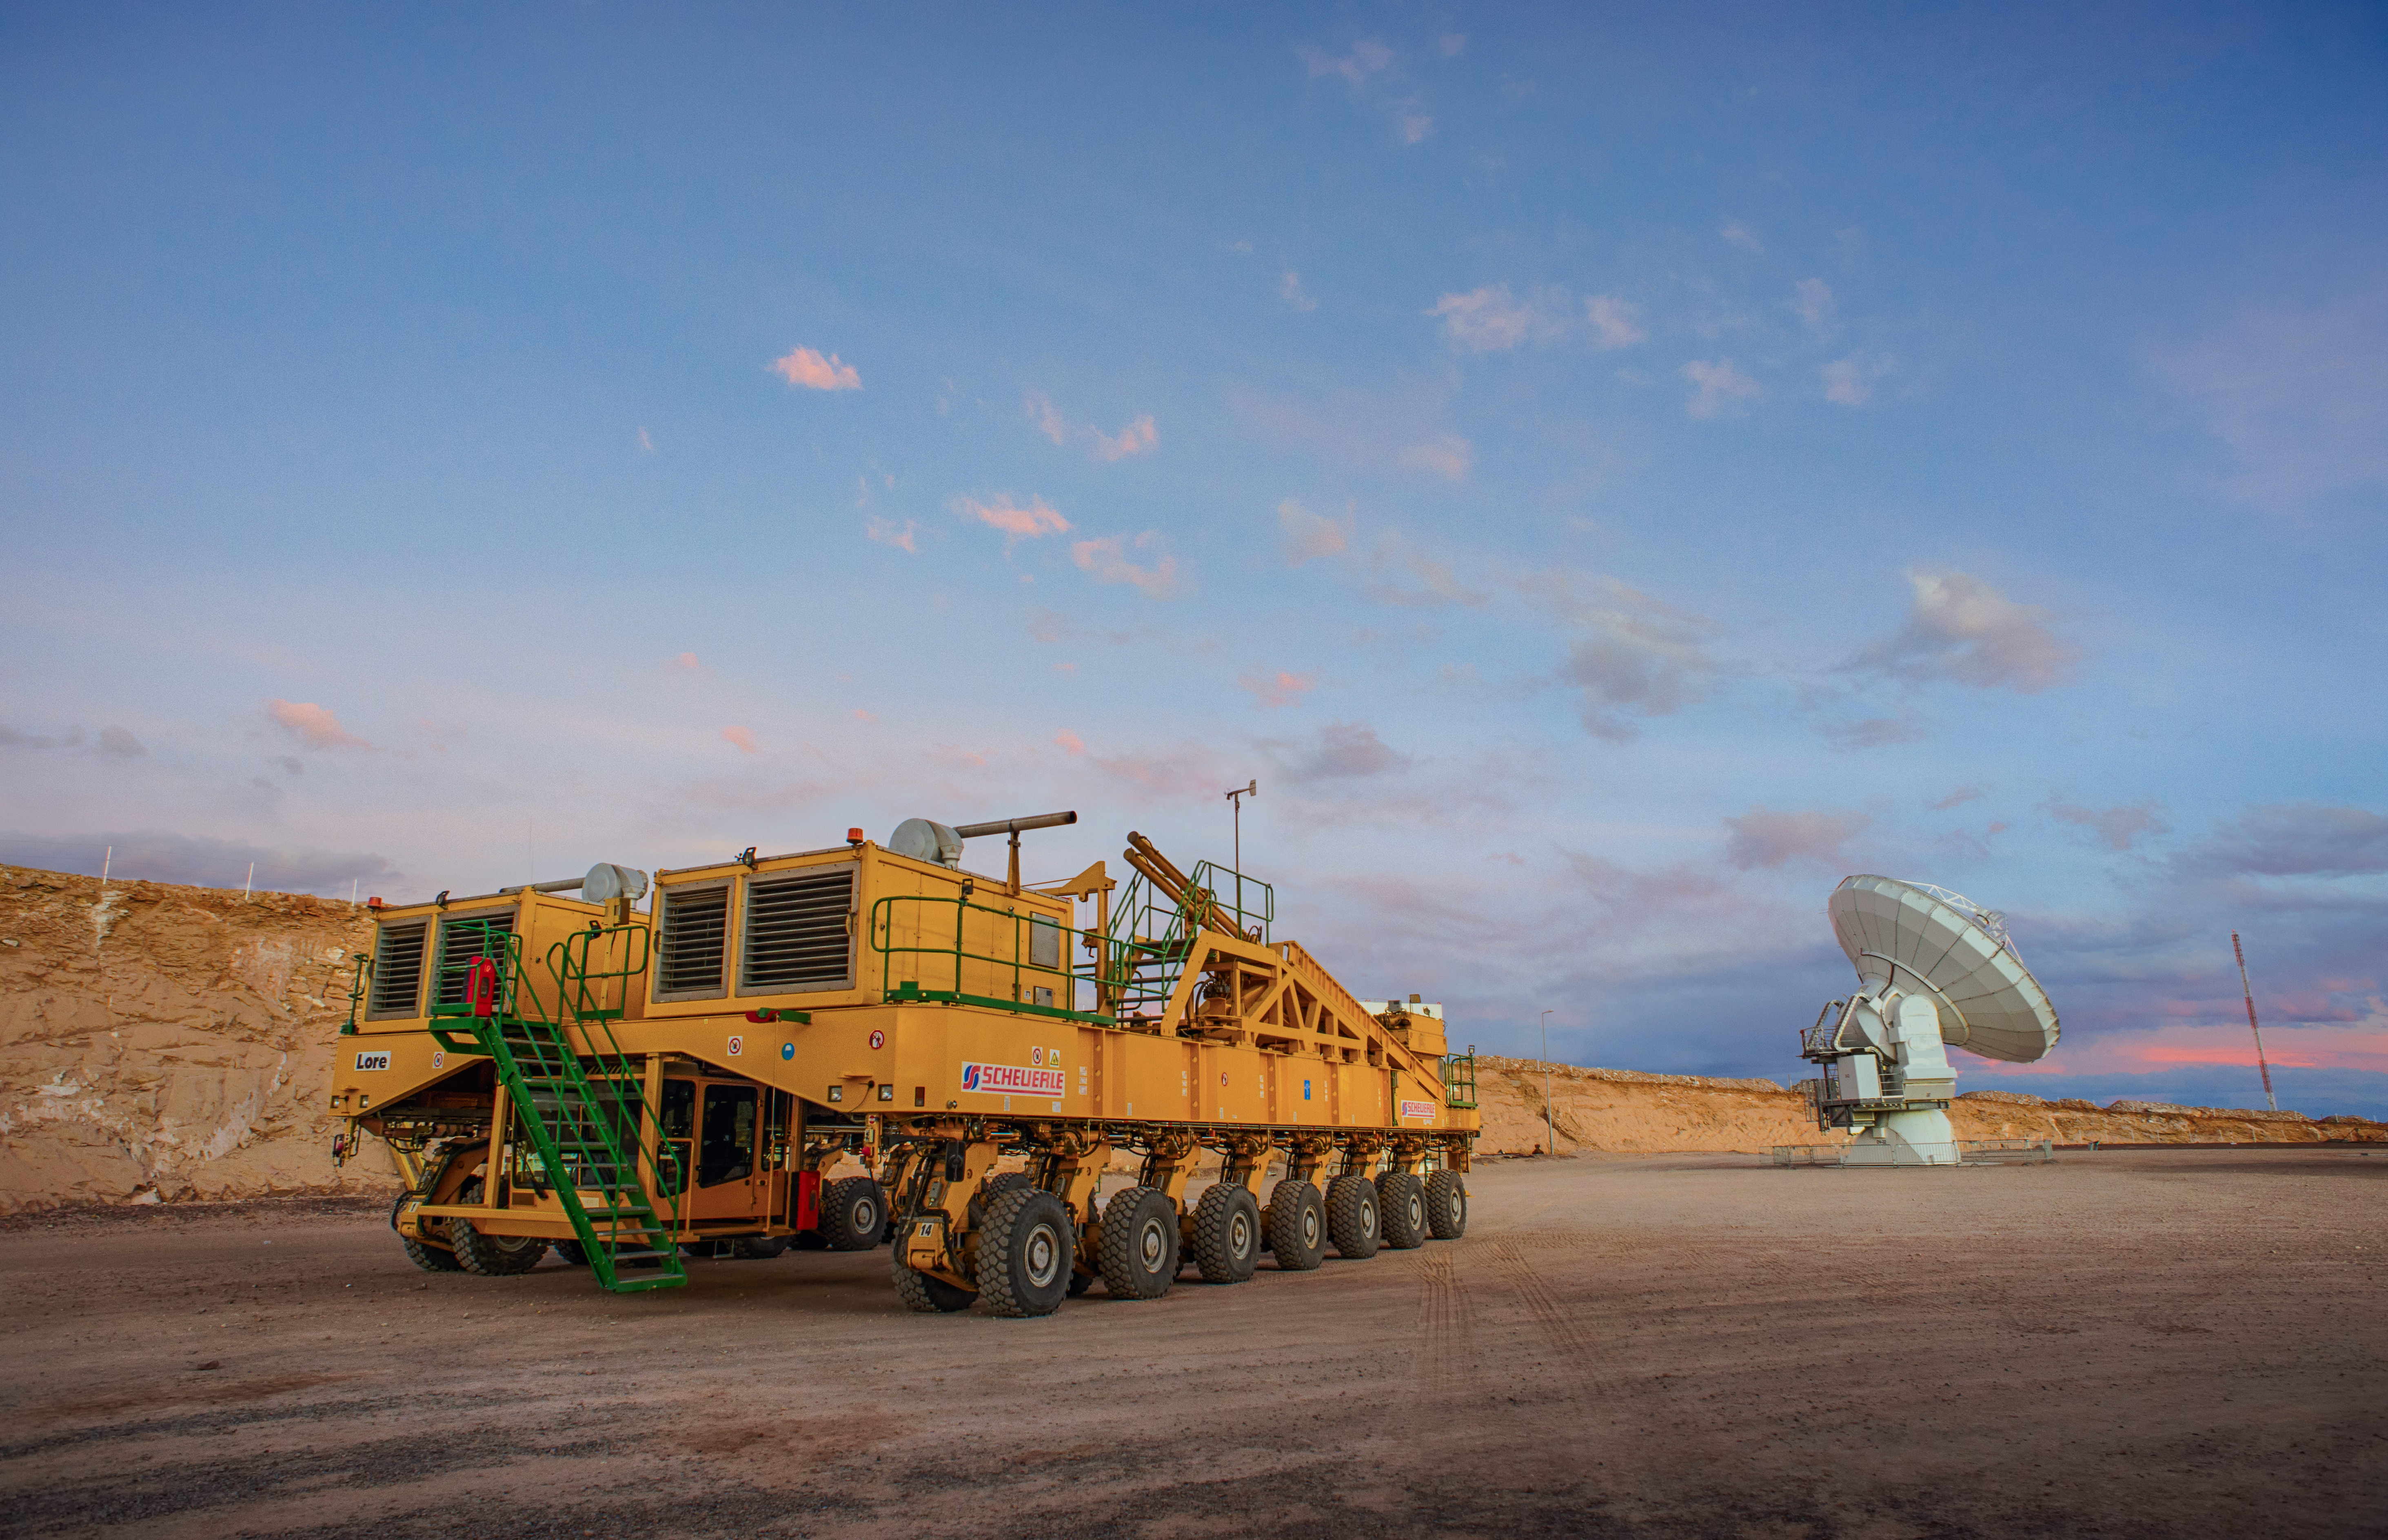

ALMA's powerful friends

The Atacama Large Millimeter/submillimeter Array (ALMA) — comprises 66 high-precision antennae, spread over distances of up to 16 kilometres. The ability to reposition the antennae is part of what makes ALMA such a powerful telescope. Each state-of-the-art component weighs in at over 100 tons, yet despite their bulk they require incredibly precise positioning. That is where the ALMA transporters, fondly named Otto and Lore, come in. These bright yellow behemoths are able to position the antennas to within a few millimetres, ensuring accurate placement on the antenna foundation pads.

Credit: S. Otarola/ESO